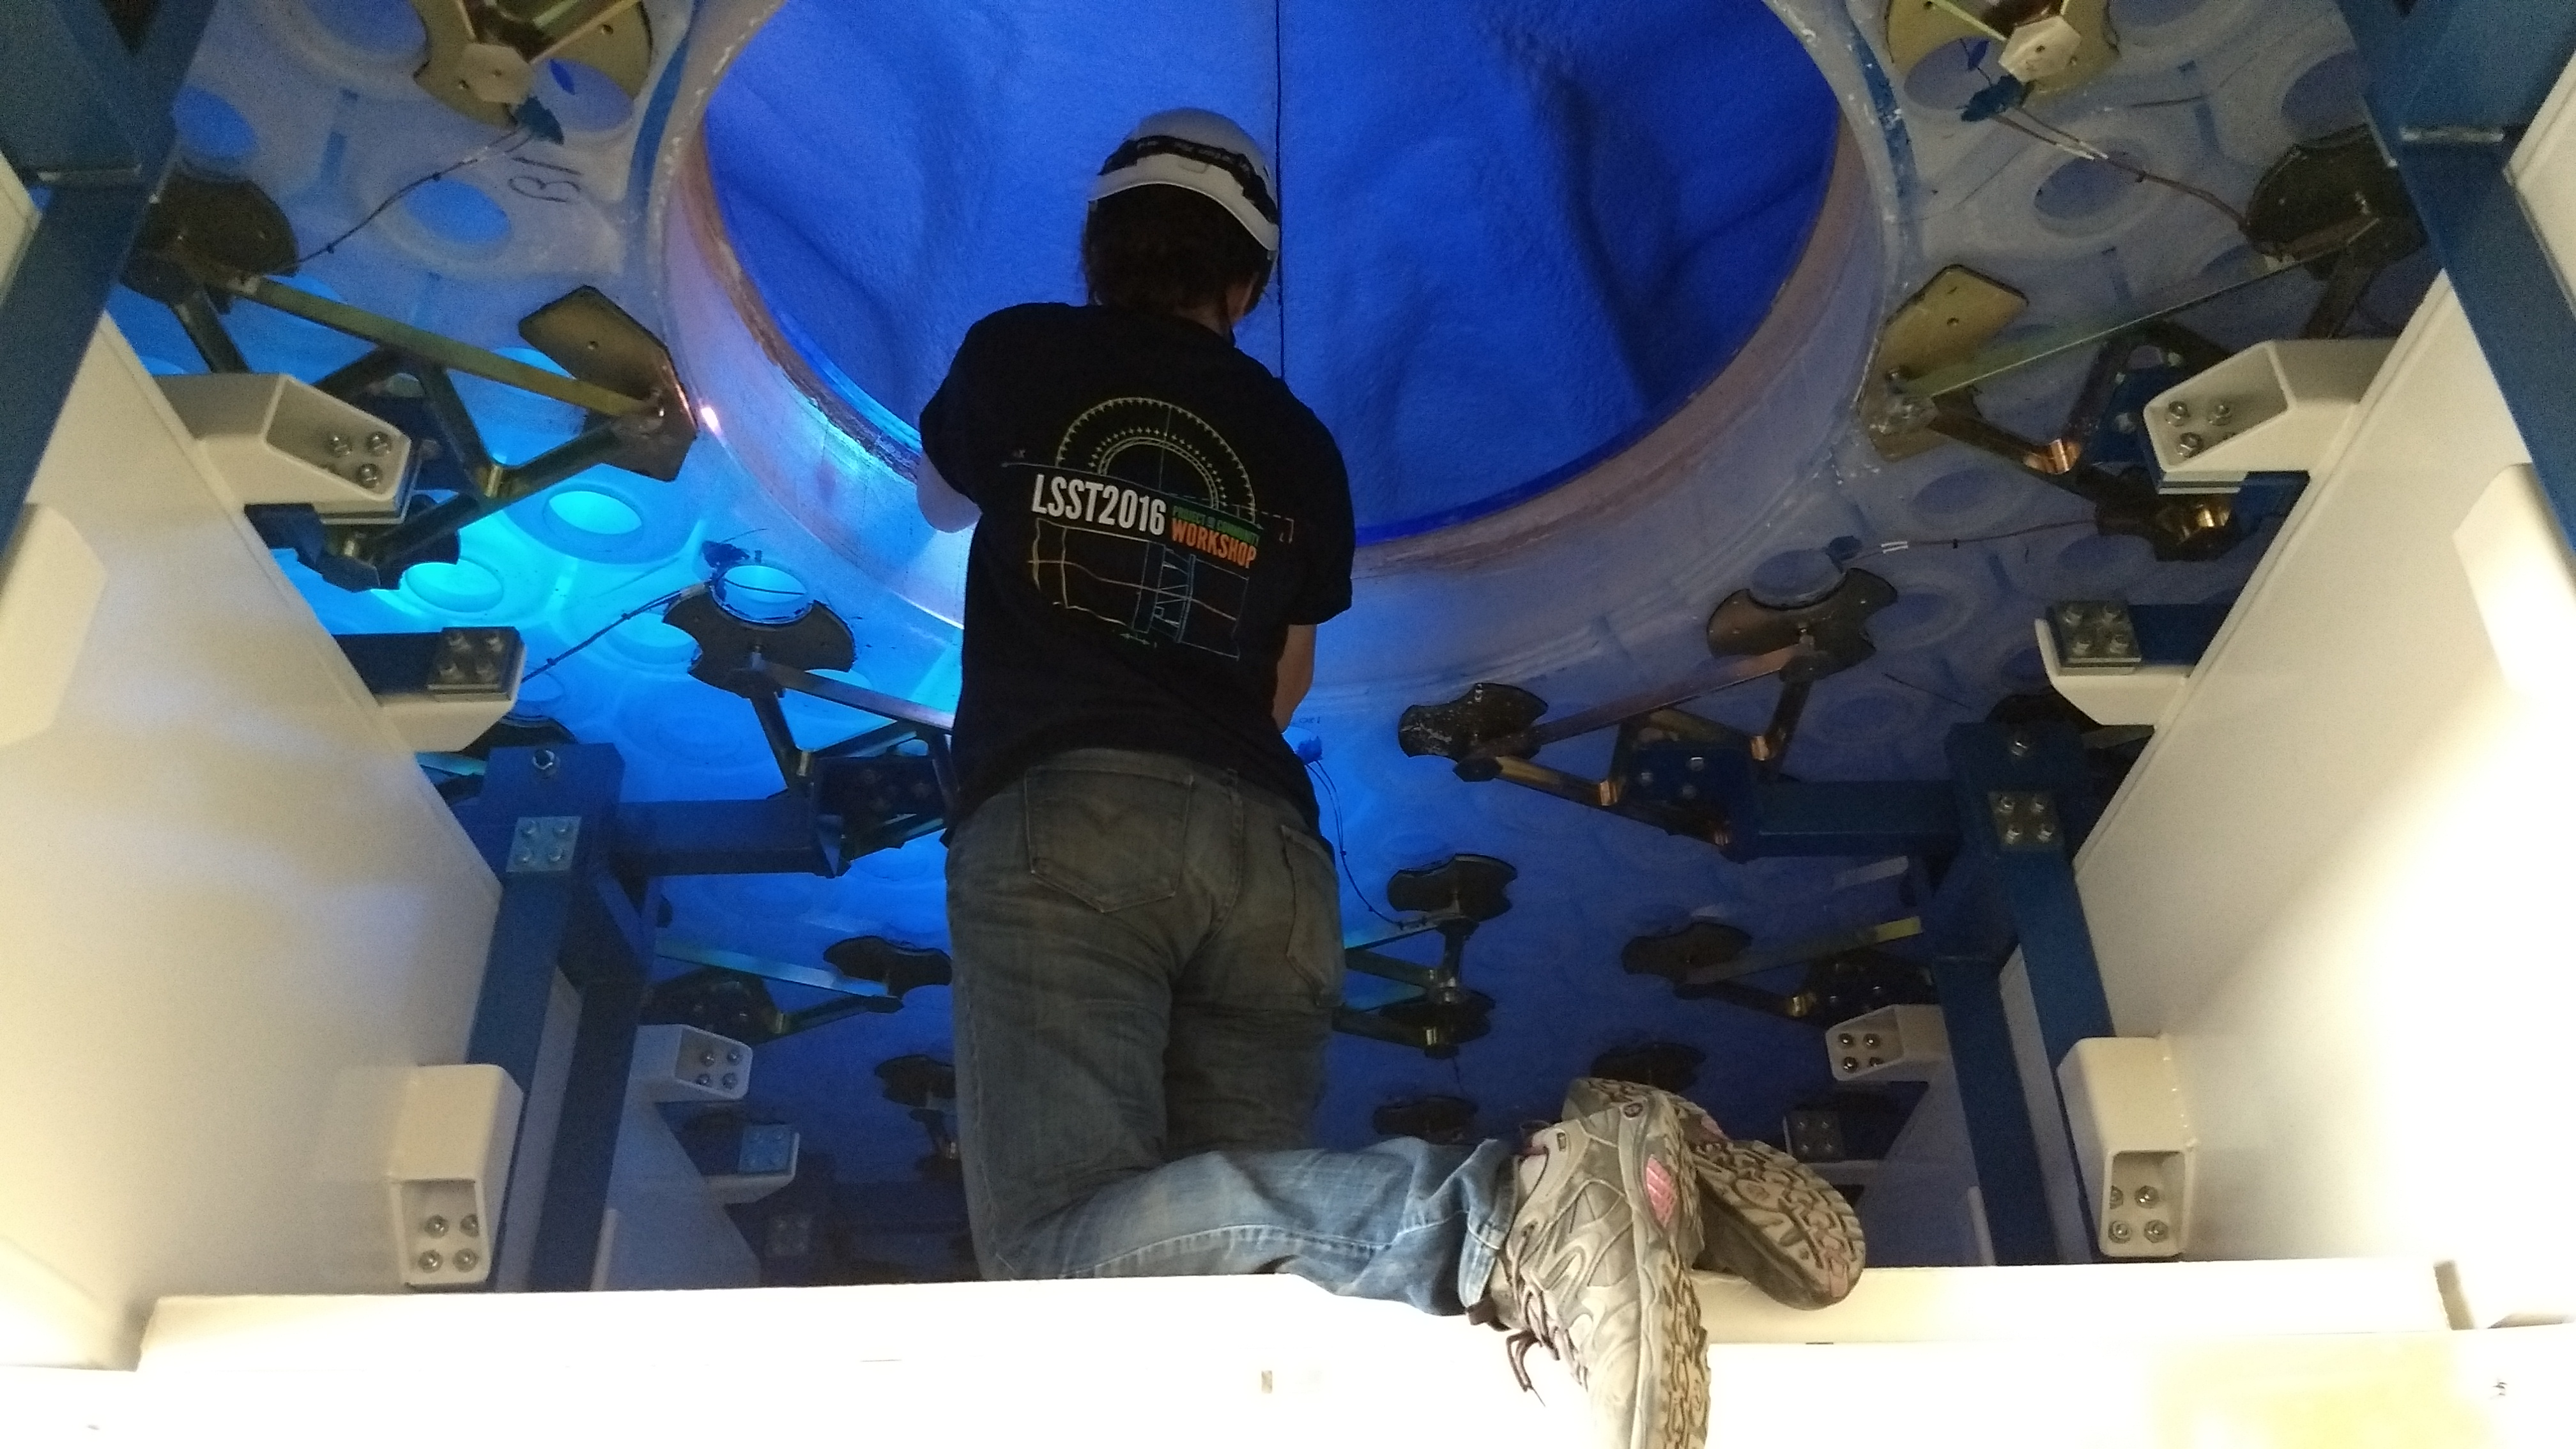

M1M3 Inspection

A Telescope and Site team from LSST visited the M1M3 storage location to open the storage container and inspect the mirror this week. In this photo, Telescope & Site Optics Engineer Constanza Araujo inspects the top surface of the mirror.

Credit: Rubin Observatory/NSF/AURA